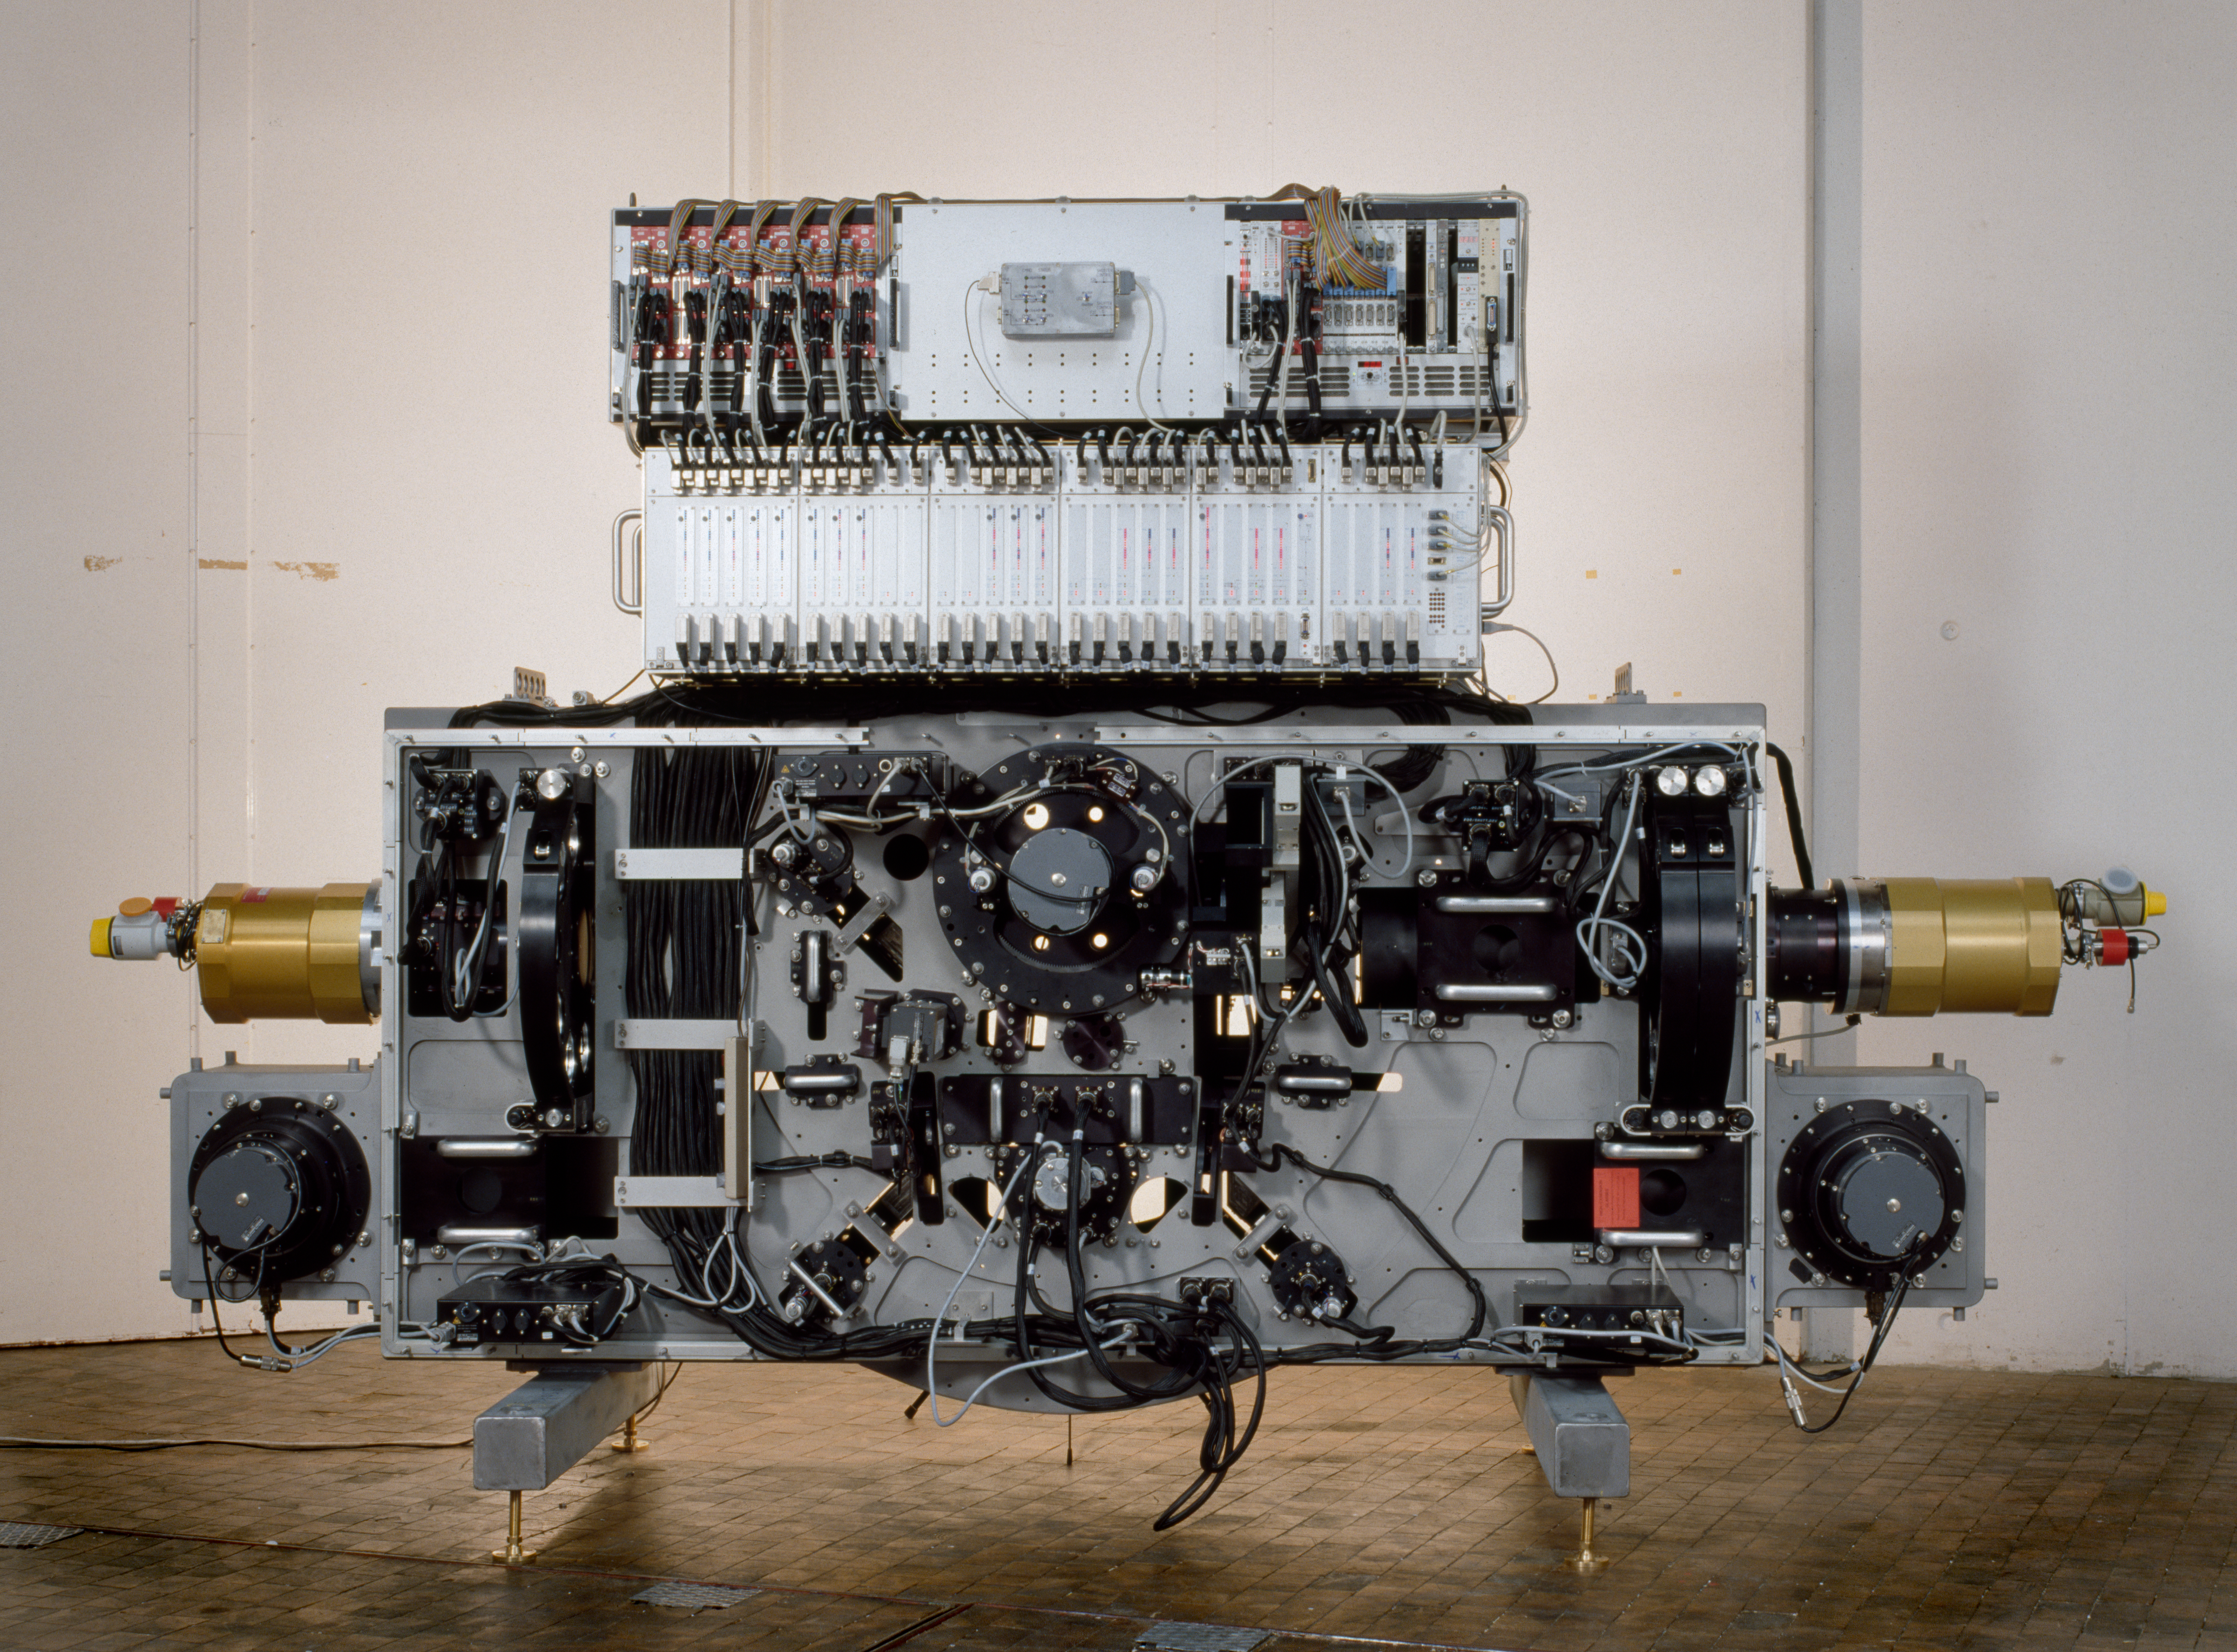

EMMI

The EMMI instrument at the Integration laboratory at ESO Headquarters in Garching on January 30 1990.

Credit: ESO